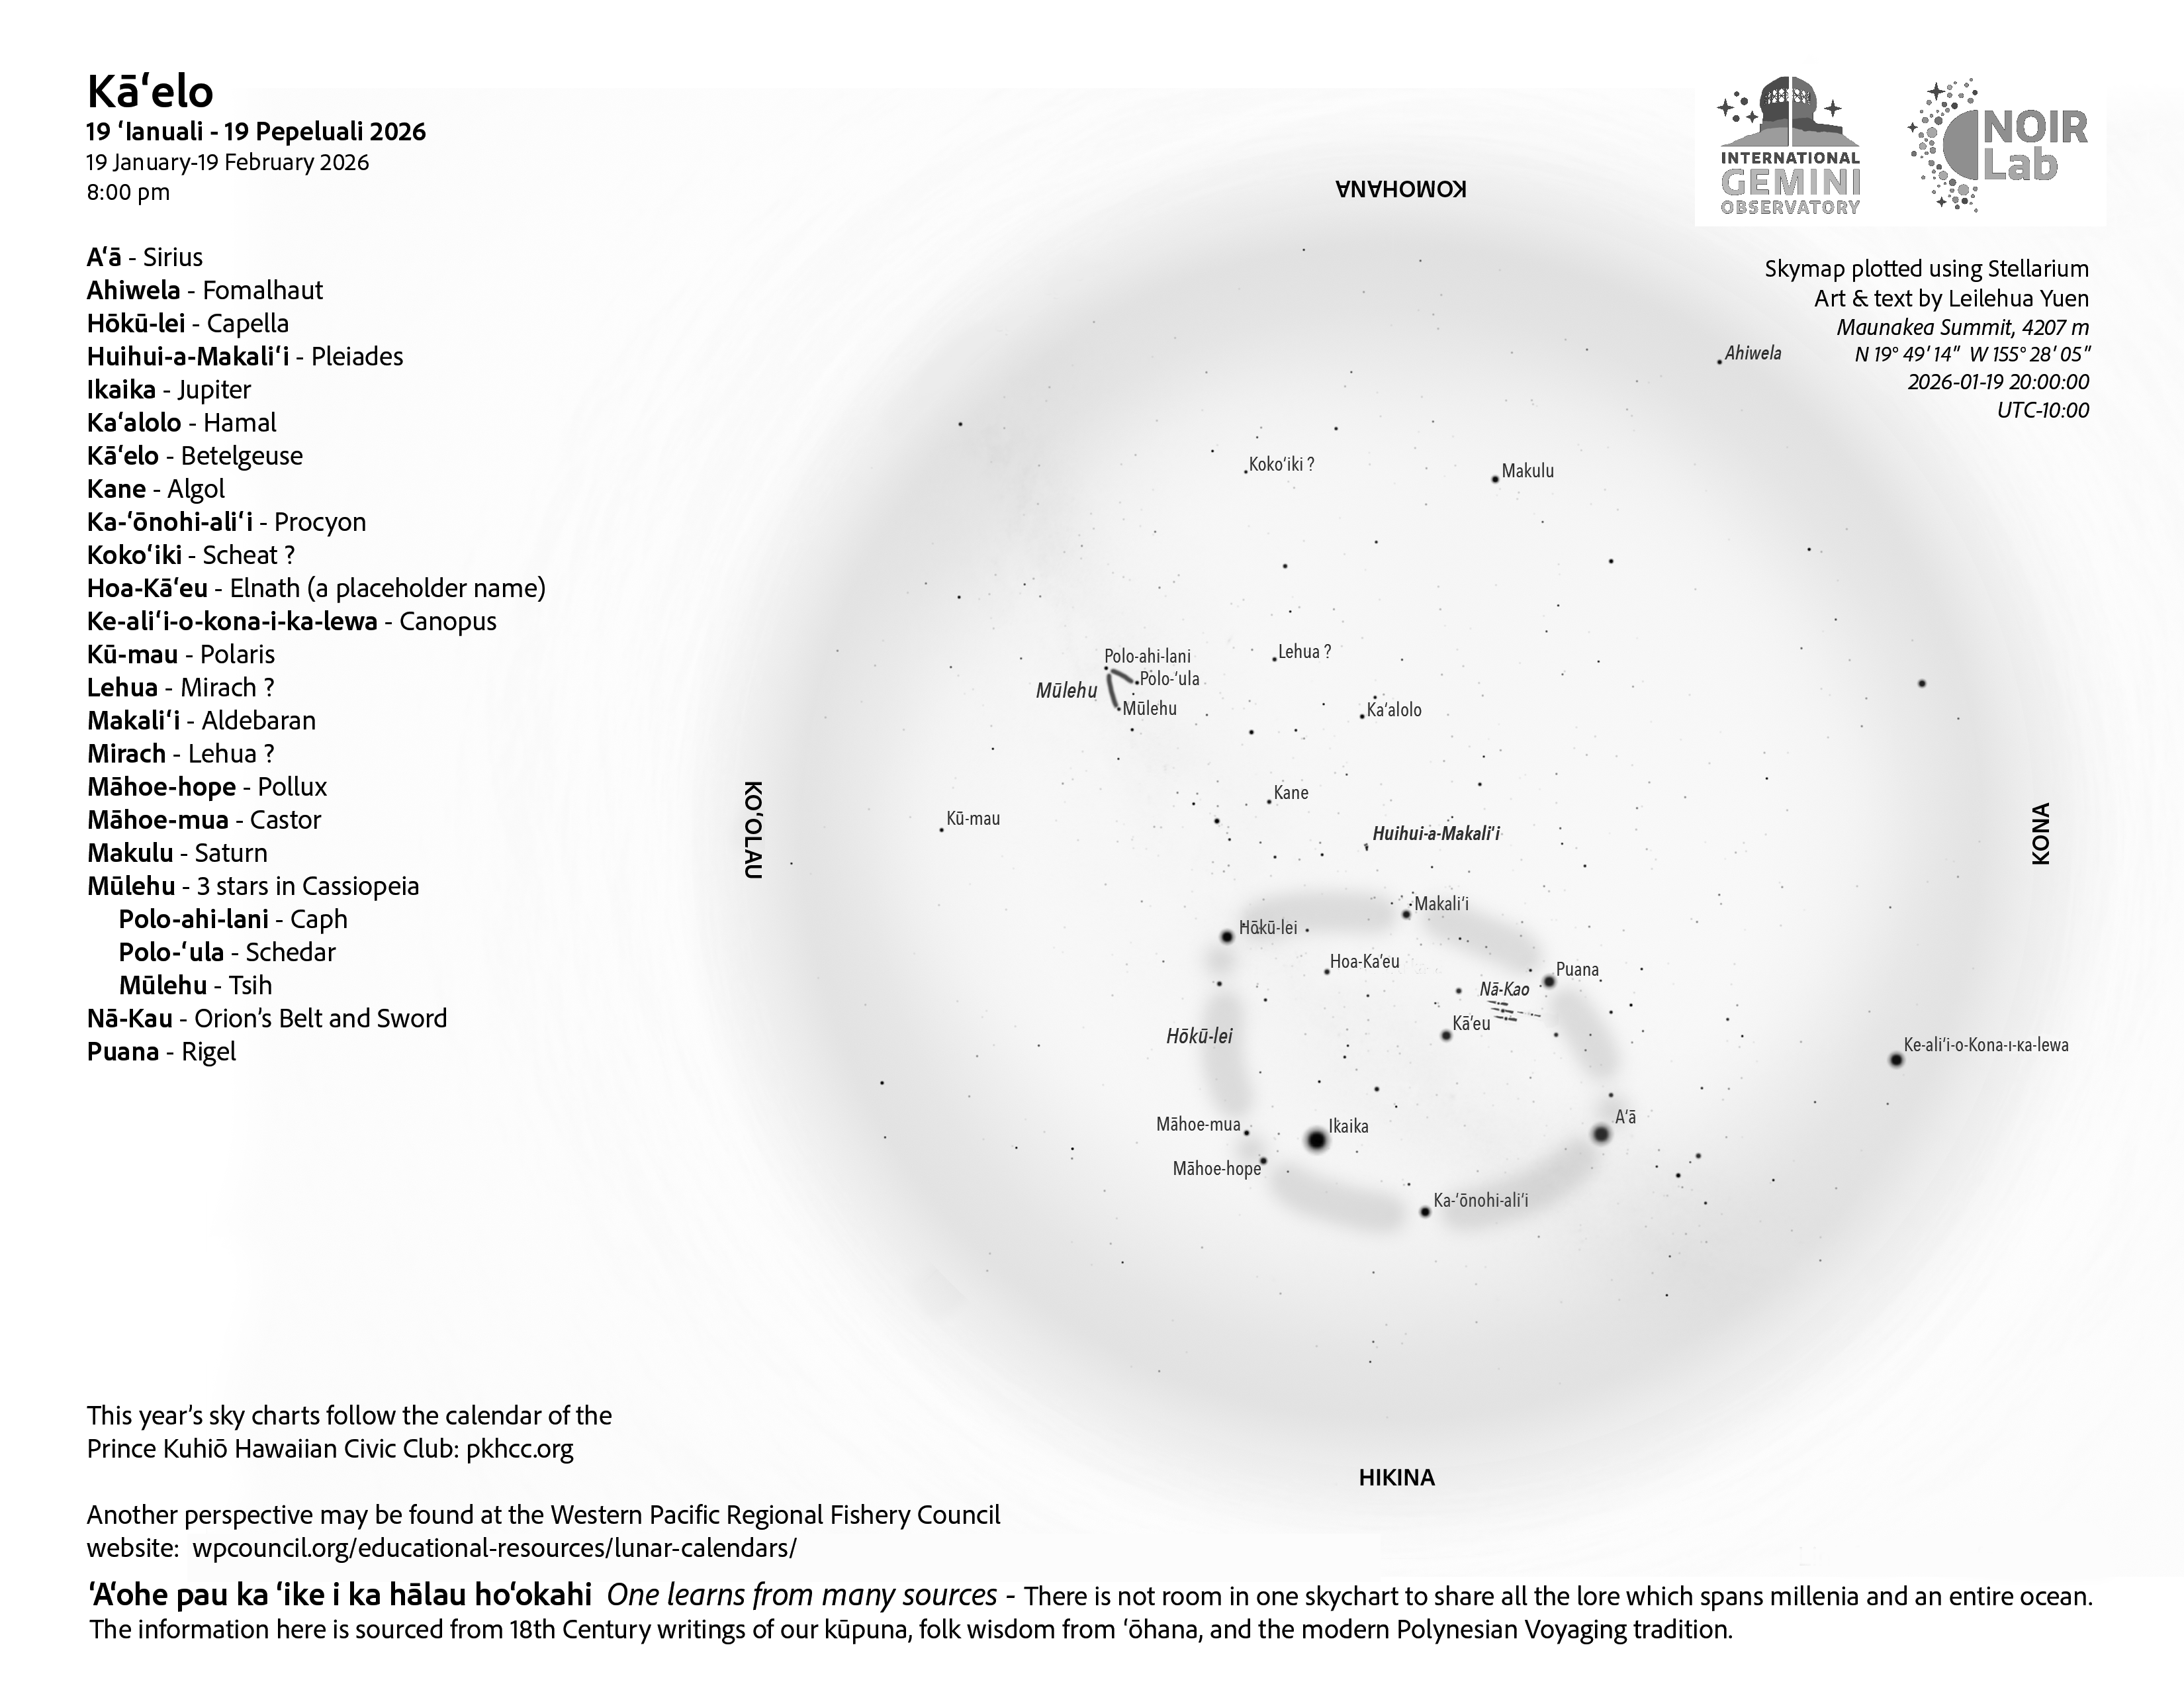

An evening view of the skies over Hawaiʻi for Kāʻelo 2026 (19 January–17 February).

Credit: NOIRLab/NSF/AURA/L. Yuen